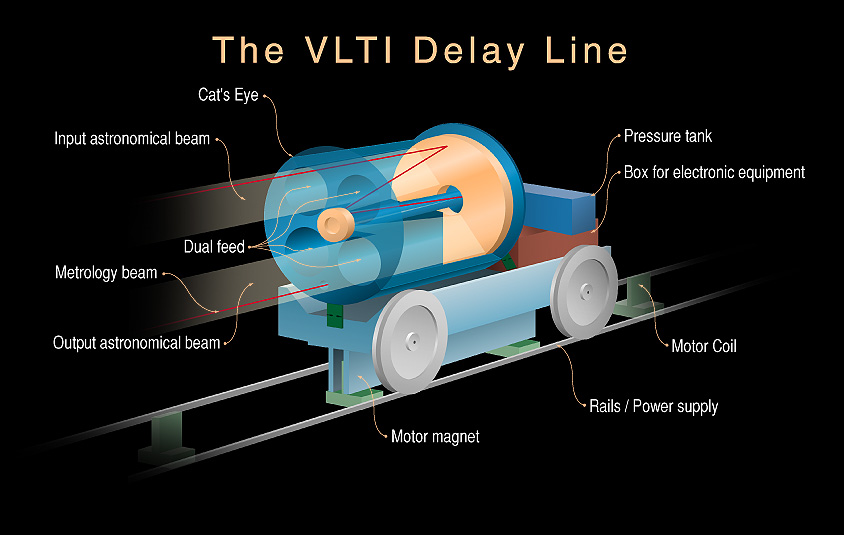

The VLTI Delay Line

Schematic representation of the VLTI Delay Line, showing the retro-reflector on its moving base. The Delay Line is a mechanical-optical system that will compensate the optical path differences of the light beams from the individual telescopes. Such a system is necessary to ensure that the light from all telescopes arrive in the same phase at the focal point of the interferometer. Otherwise, the very sharp interferometric images cannot be obtained.

Credit: ESO